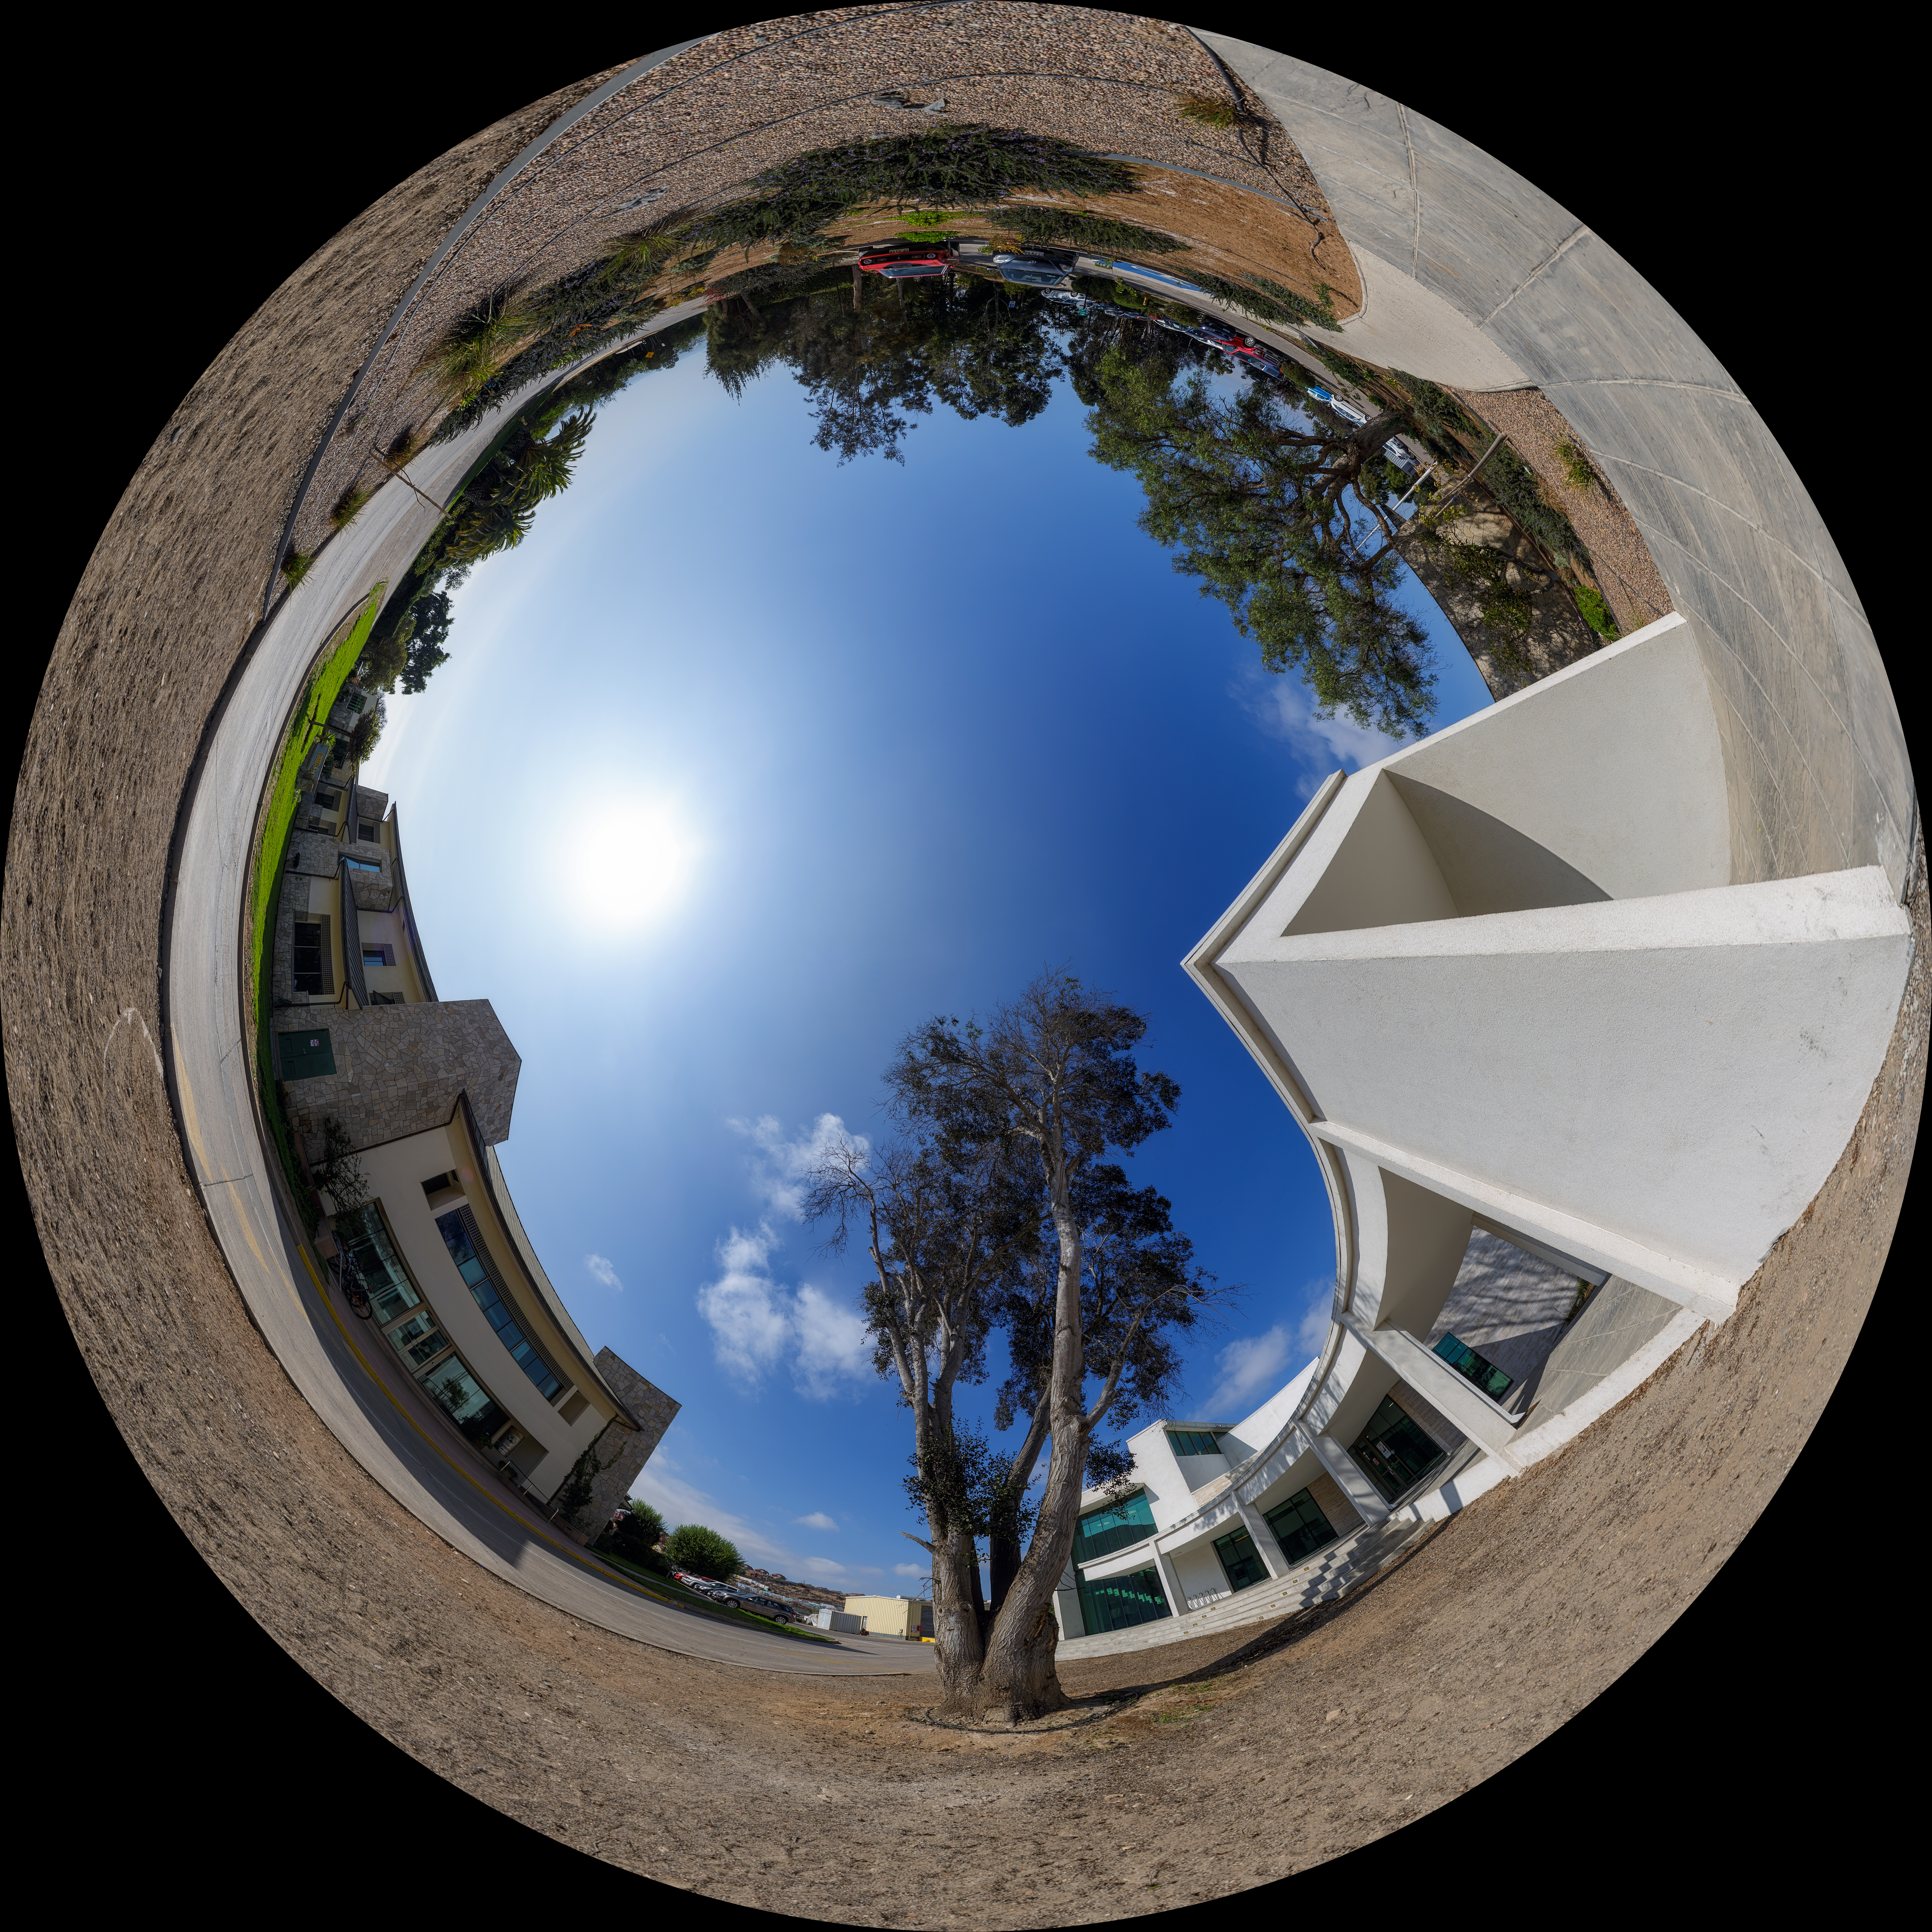

AURA Recinto Fulldome

A panoramic view of the AURA Recinto Facility, part of the Cerro Tololo Inter-American Observatory, a program of NSF NOIRLab.

Credit: NOIRLab/AURA/NSF/P. Horálek